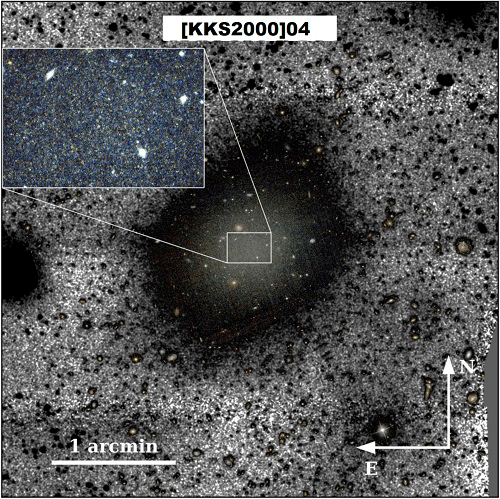

Color composite image of [KKS2000]04

Color composite image of [KKS2000]04 combining F606W and F814W filters with black and white background using g-band very deep imaging from Gemini. The ultra-deep g-band Gemini data reveals a significant brightening of the galaxy in the northern region. An inset with a zoom into the inner region of the galaxy is shown. The zoom shows, with clarity, the presence of spatially resolved stars in the HST image.

Credit: International Gemini Observatory/NOIRLab/NSF/AURA